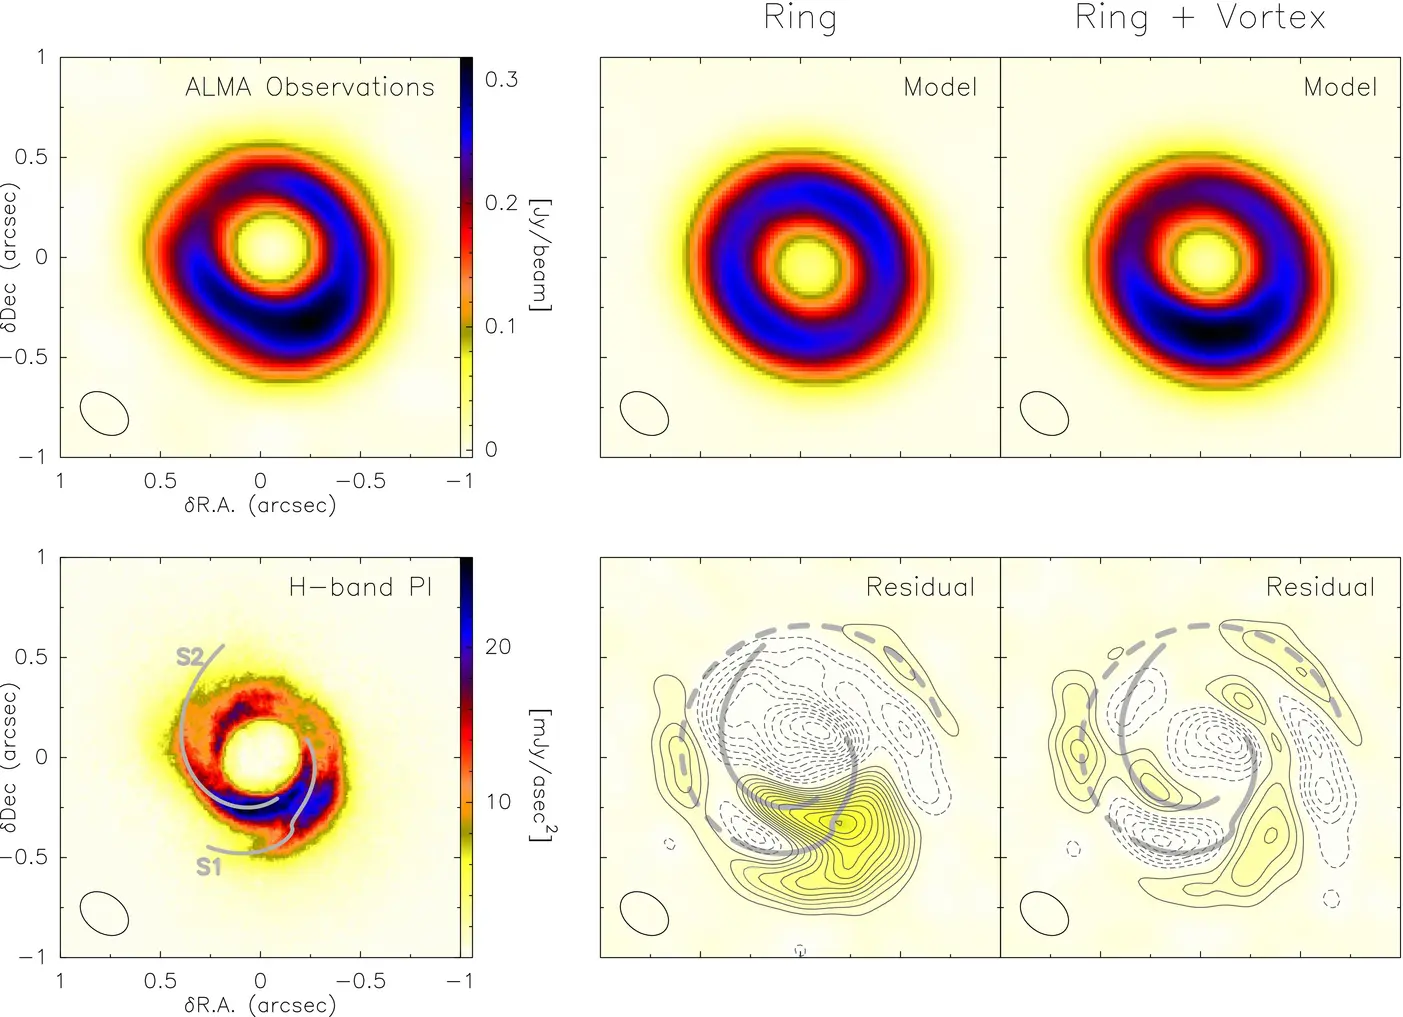

Ring with a vortex prescription

SAO 206462 ALMA observations (top left panel) compared with best-fit models for a ring (middle panels) and a ring with a vortex prescription (right panels). Residual maps were produced by subtracting the best-fit model from the SAO 206462 ALMA observations. Contours start at ±3σ, successively spaced by ±3σ. Ellipses indicate beam size and colorbar defines scale used. Bottom row, left panel: H-band polarized intensity image and the best-fit spiral arms from Muto et al. (2012). Spirals S1 and S2 also shown with grey lines in residual maps.

Credit: ALMA (ESO/NAOJ/NRAO)